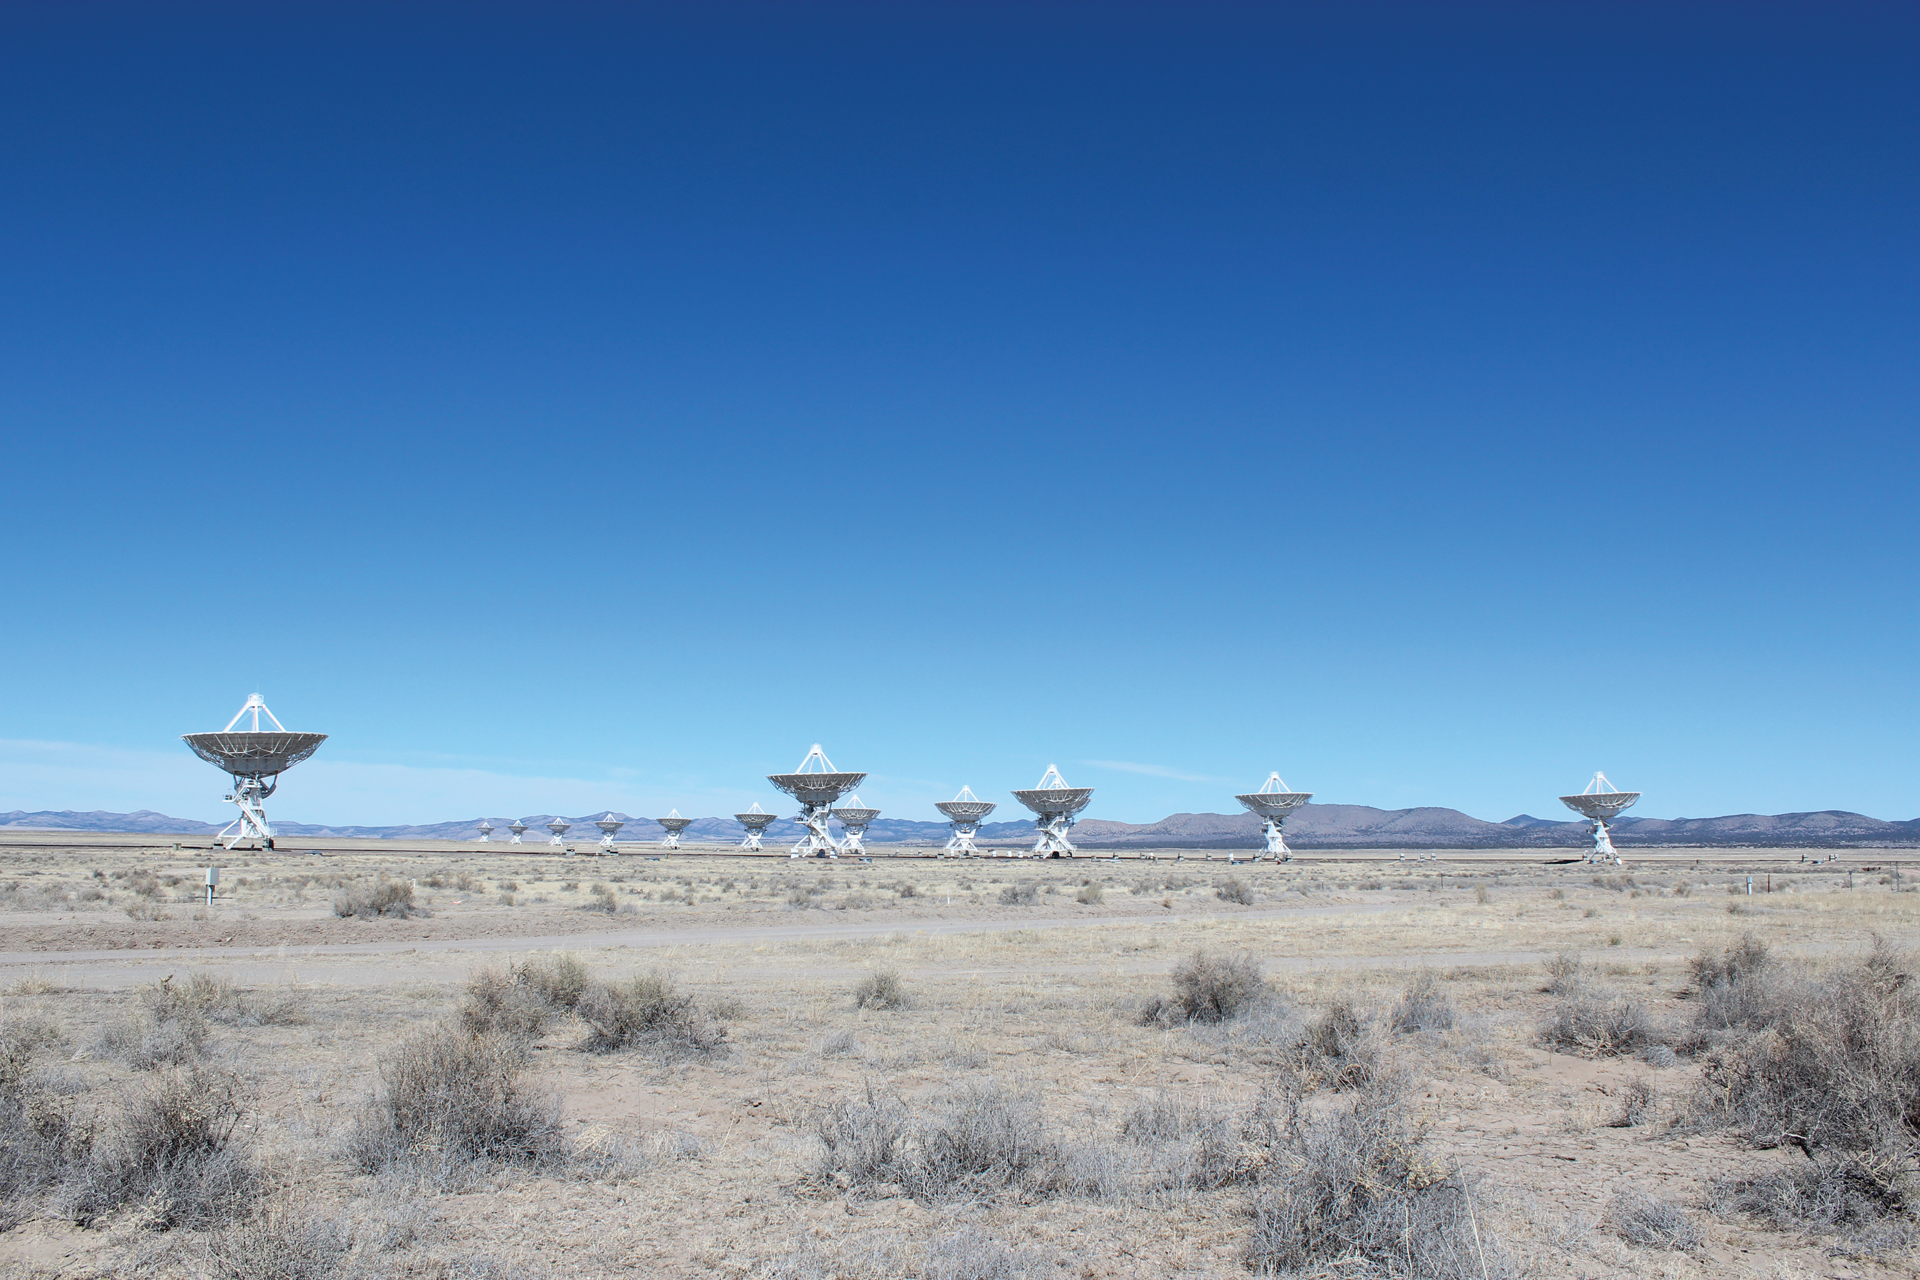

Indigo Skies Over the VLA

Credit: NRAO/AUI/NSF